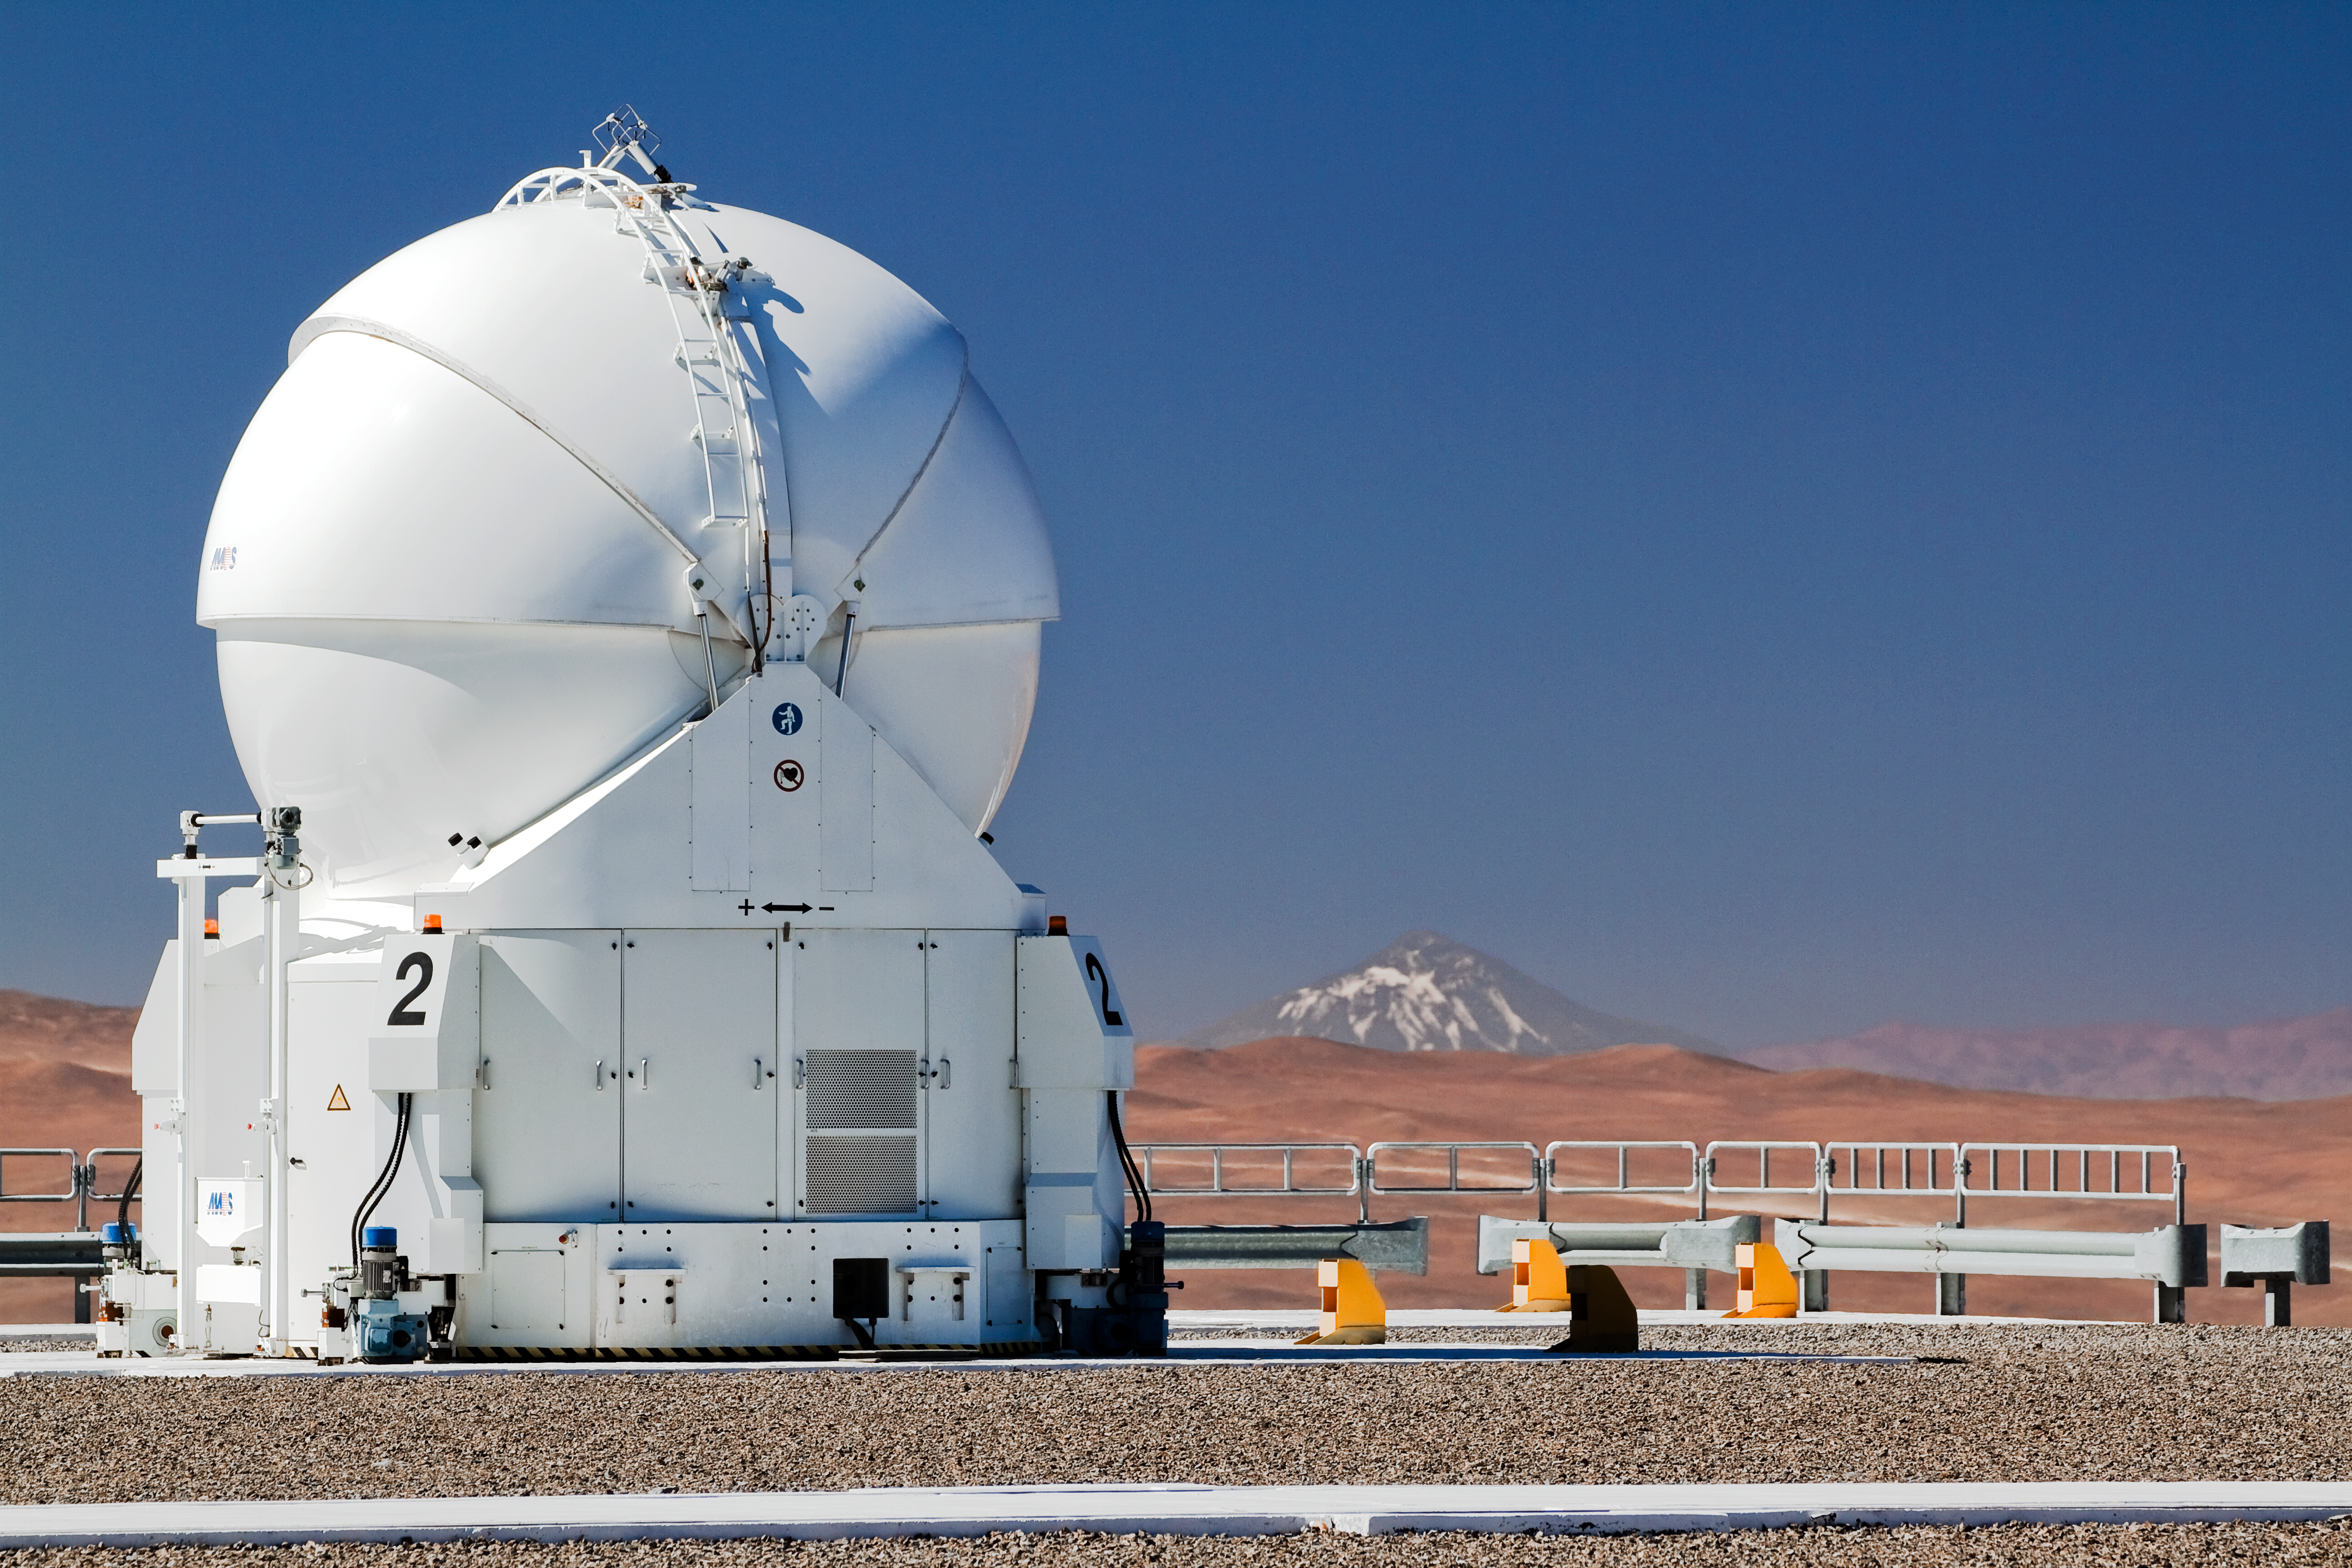

Llullaillaco, clear as day

Bathed in the pristine light of the Chilean Atacama Desert, the ESO VLT’s Auxiliary Telescope 2 stands on Cerro Paranal. It is one of four that are used with the Very Large Telescope Interferometer. During the day, its bulbous dome is closed, protecting the sensitive telescope within.

The magnificent 6739-metre volcano Llullaillaco stands proudly in the background of this photograph. Although it looks relatively close on the horizon, it is actually an incredible 190 kilometres away, on the border with Argentina. That Llullaillaco can be seen so clearly is evidence of the region’s unparallelled atmospheric conditions. The clear air is one of the many factors that make this such a wonderful location for astronomical observatories. It is from this excellent vantage point that ESO astronomers study objects that are not just hundreds of kilometres in the distance, but billions of light-years away.

This photograph was taken by ESO Photo Ambassador Gianluca Lombardi.

Credit: ESO/G. Lombardi (glphoto.it)